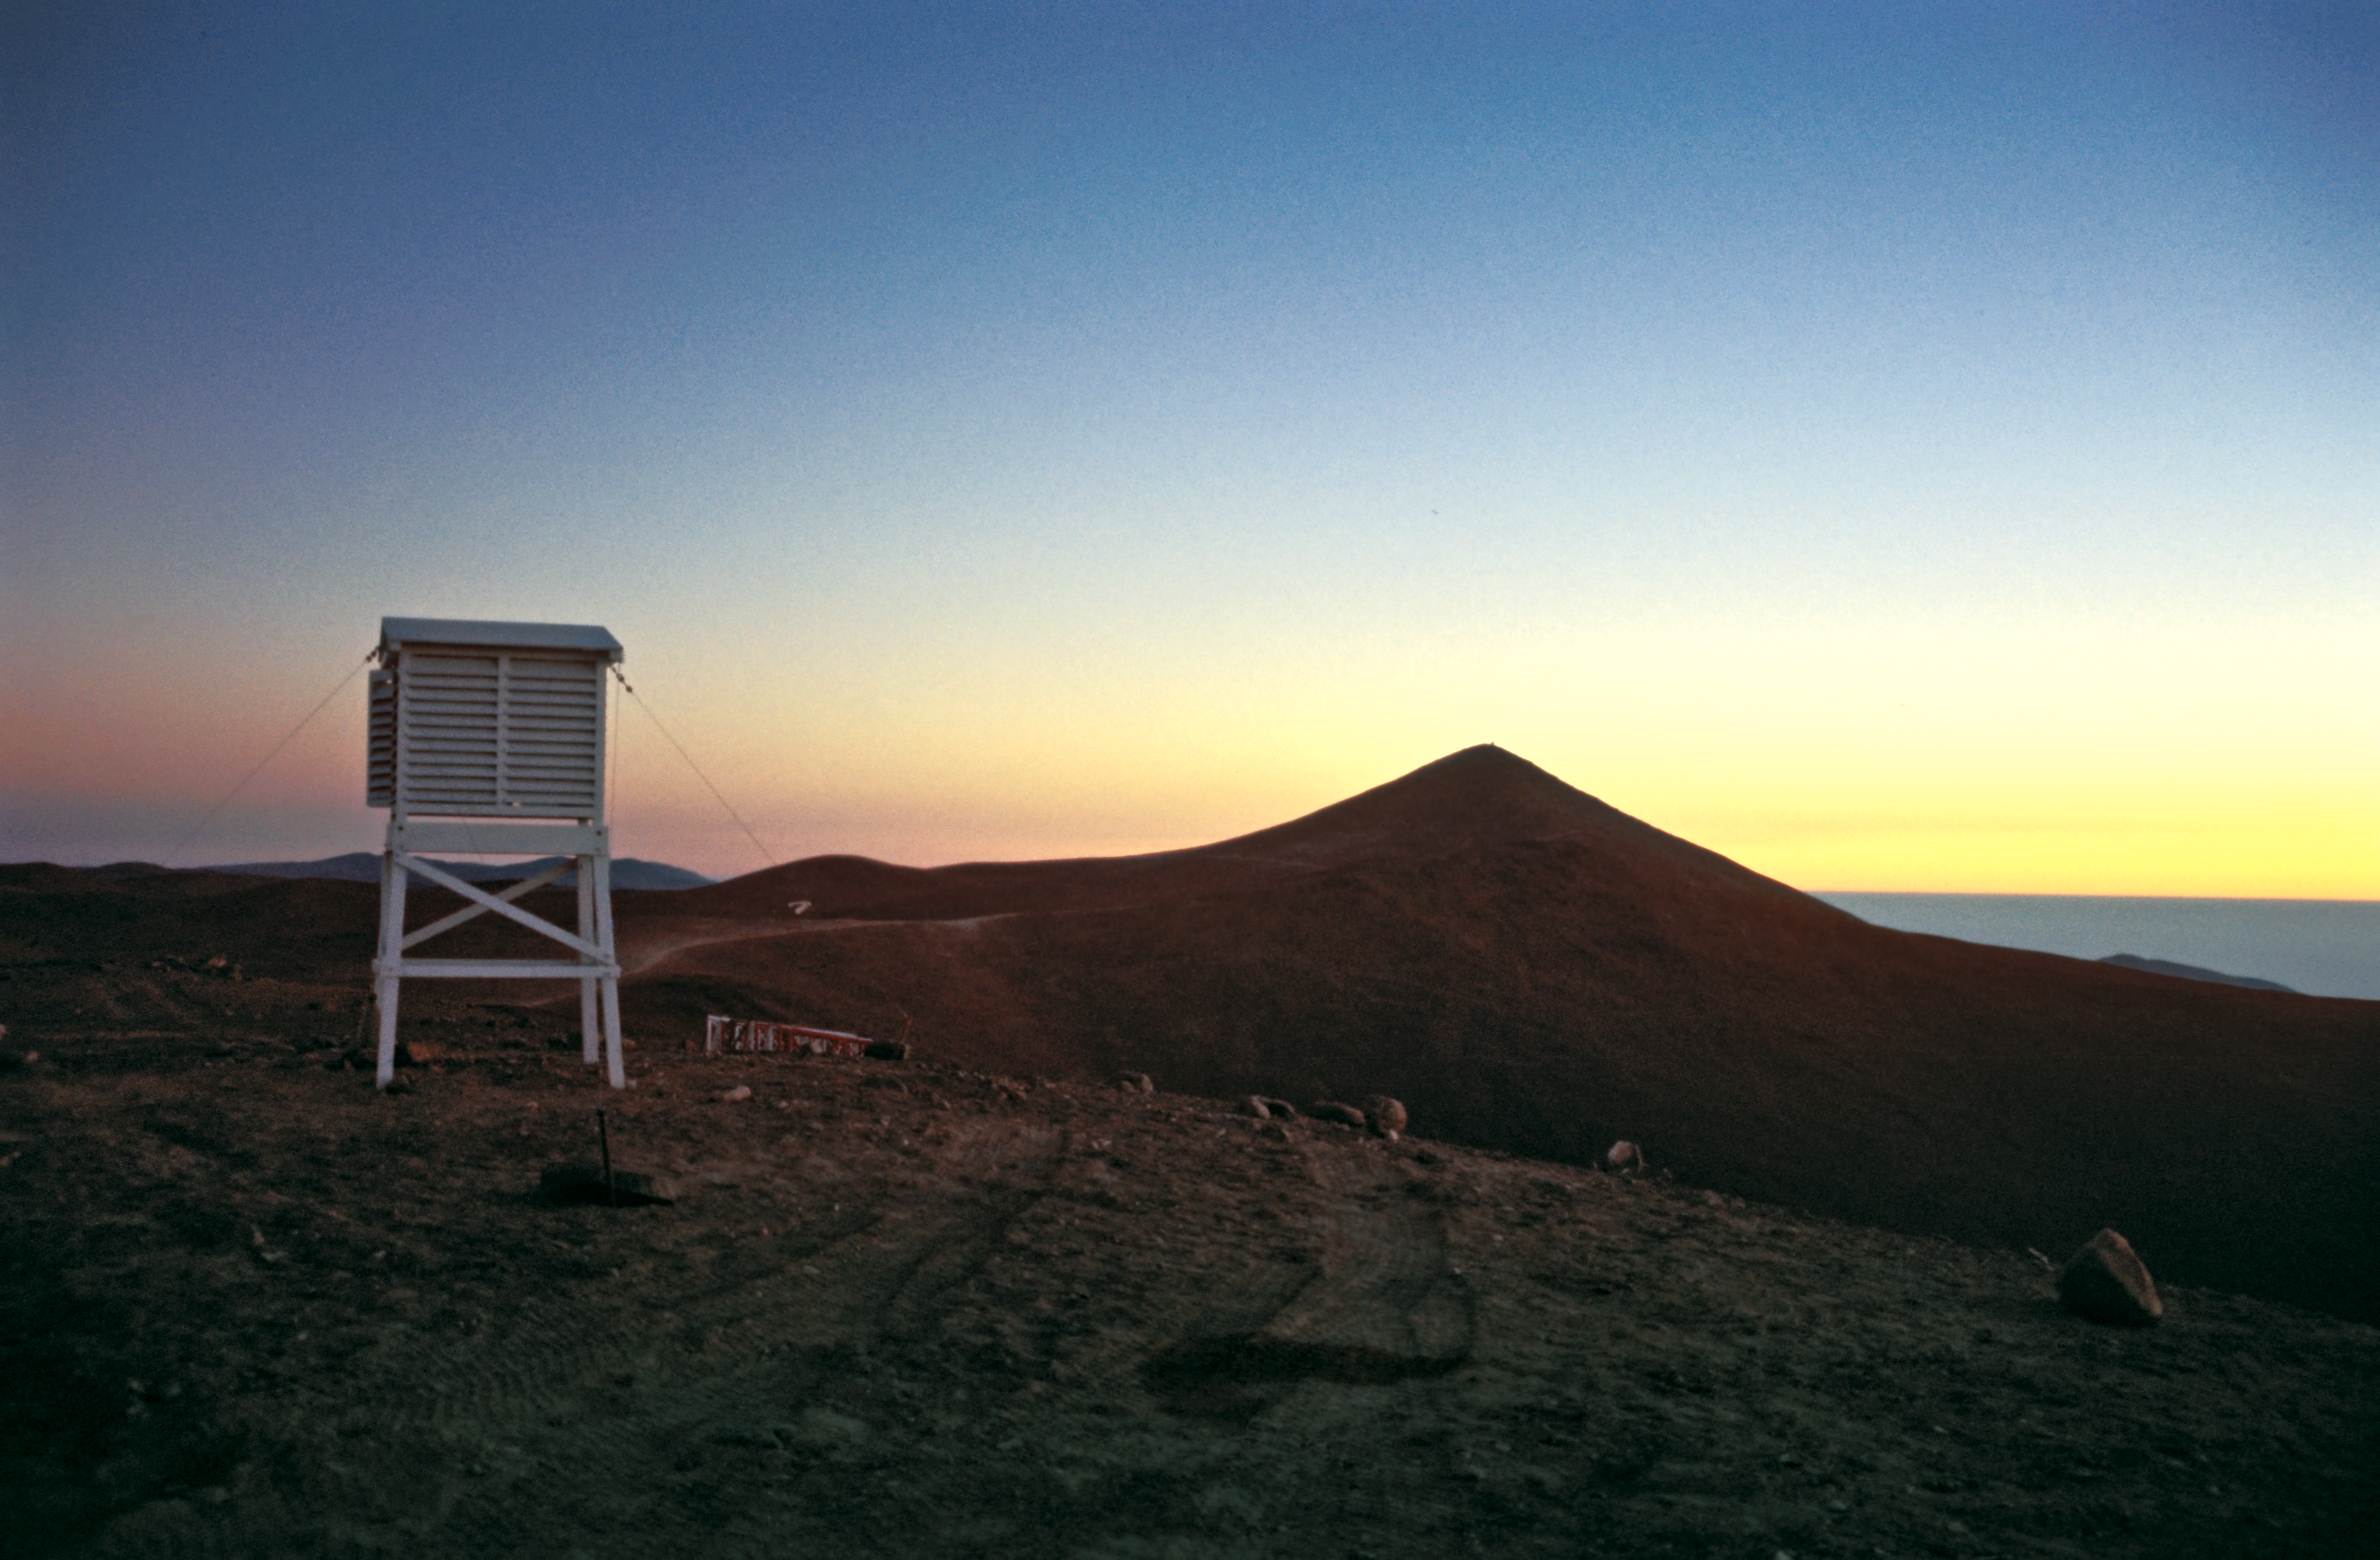

Meteorological station atop of La Montura

Meteorological equipment at La Montura. In the background the silhouette of Cerro Paranal and the Pacific coast, 1988.

Credit: ESO/M. Sarazin